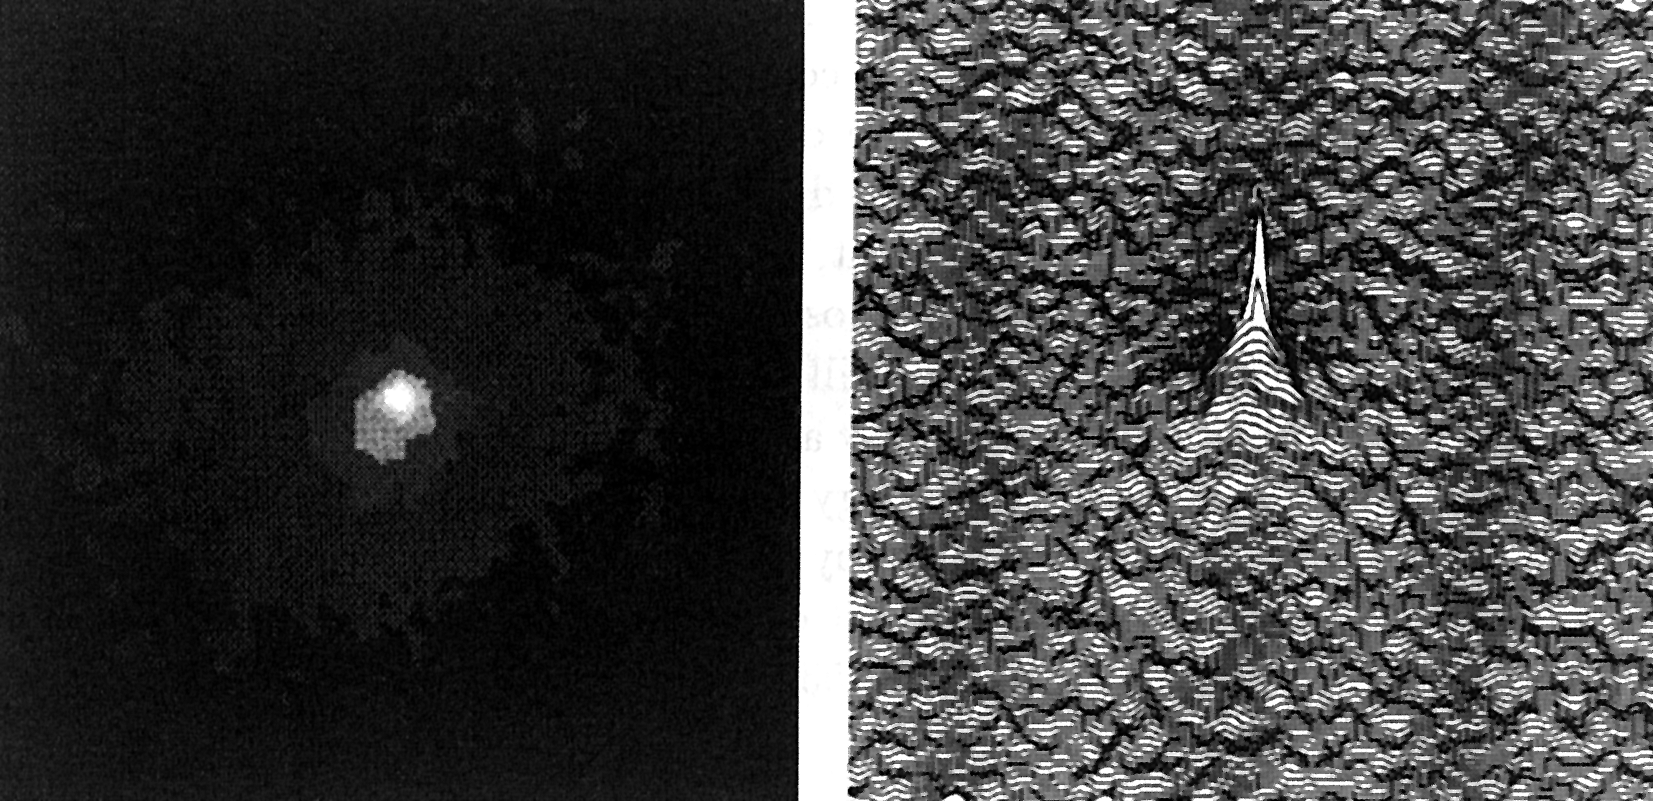

Comet Halley at 1,250 million kilometres

This picture of famous Comet Halley was obtained with the Danish 1.5 m telescope at the ESO La Silla observatory during April-May 1988. It has been produced by the combination of about 50 CCD frames, obtained during 19 nights, totalling 11 hours 35 minutes exposure. It shows the comet in visual light at a distance of about 1,250 million kilometres. Left: Smoothed picture with 6 light levels, in order to show the 23-mag cometary nucleus in the asymmetric, inner coma and also the much larger, elongated outer coma. Right: Three-dimensional representation, illustrating the relative brightness of the nucleus, as compared to the coma. The field of the picture measures 75 arcsec 75 arcsec; North is up and East is to the left. The direction to the Sun is WNW.

Technical information: Pixel size: 0.47 arcsec = 2,800 km. Johnson V filter. Bias-subtracted, flat-fielded, cleaned for cosmic events, stars and galaxies removed, 3 pix 3 pix gaussian smoothed. (ESO Press Release eso8804; BW and Colour)

Credit: ESO